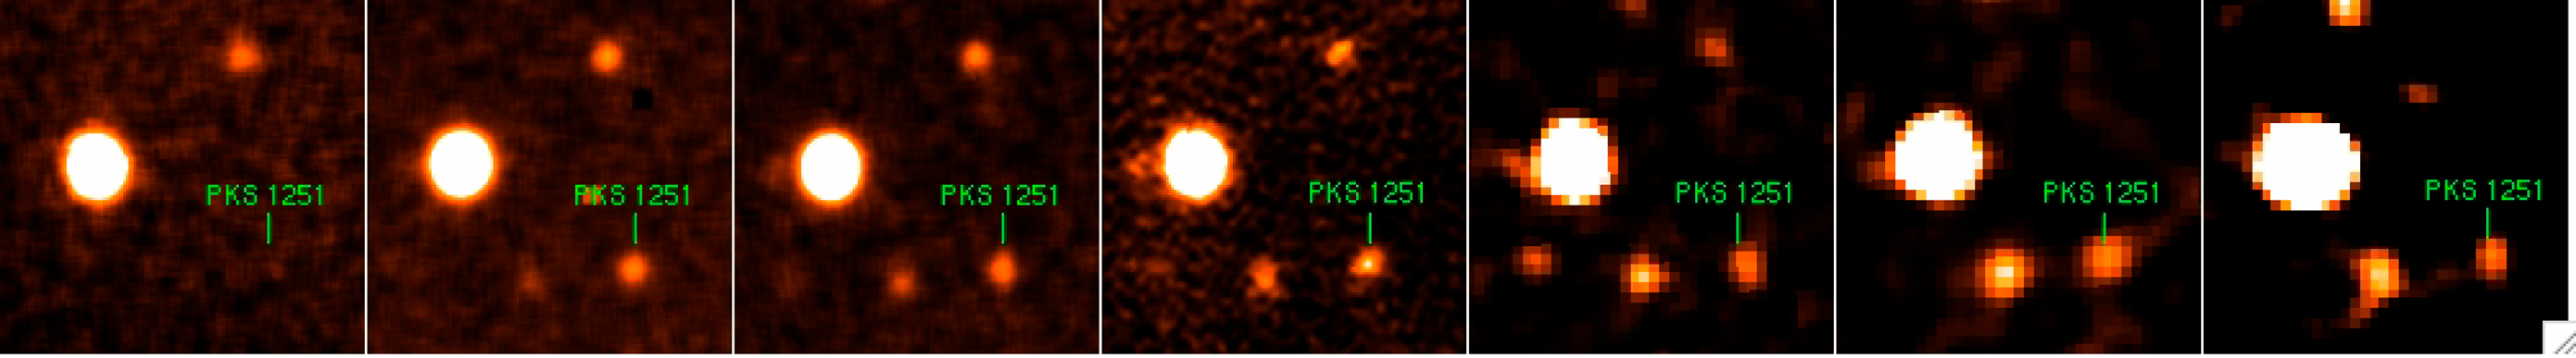

A quasar in different colours

GROND images of the quasar PKS 1251-407. GROND observes simultaneously through 7 different filters in the visible and near-infrared, providing 7 images of the same object. In this case, the quasar appears much fainter in the blue images (the so-called Lyman drop-out), an indication of the quasar's distance.

Credit: ESO